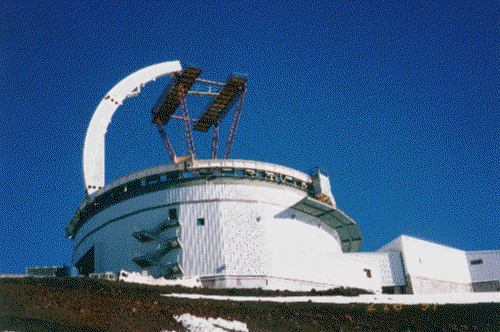

Arch girders going up, late February 1997.

Credit: International Gemini Observatory/AURA